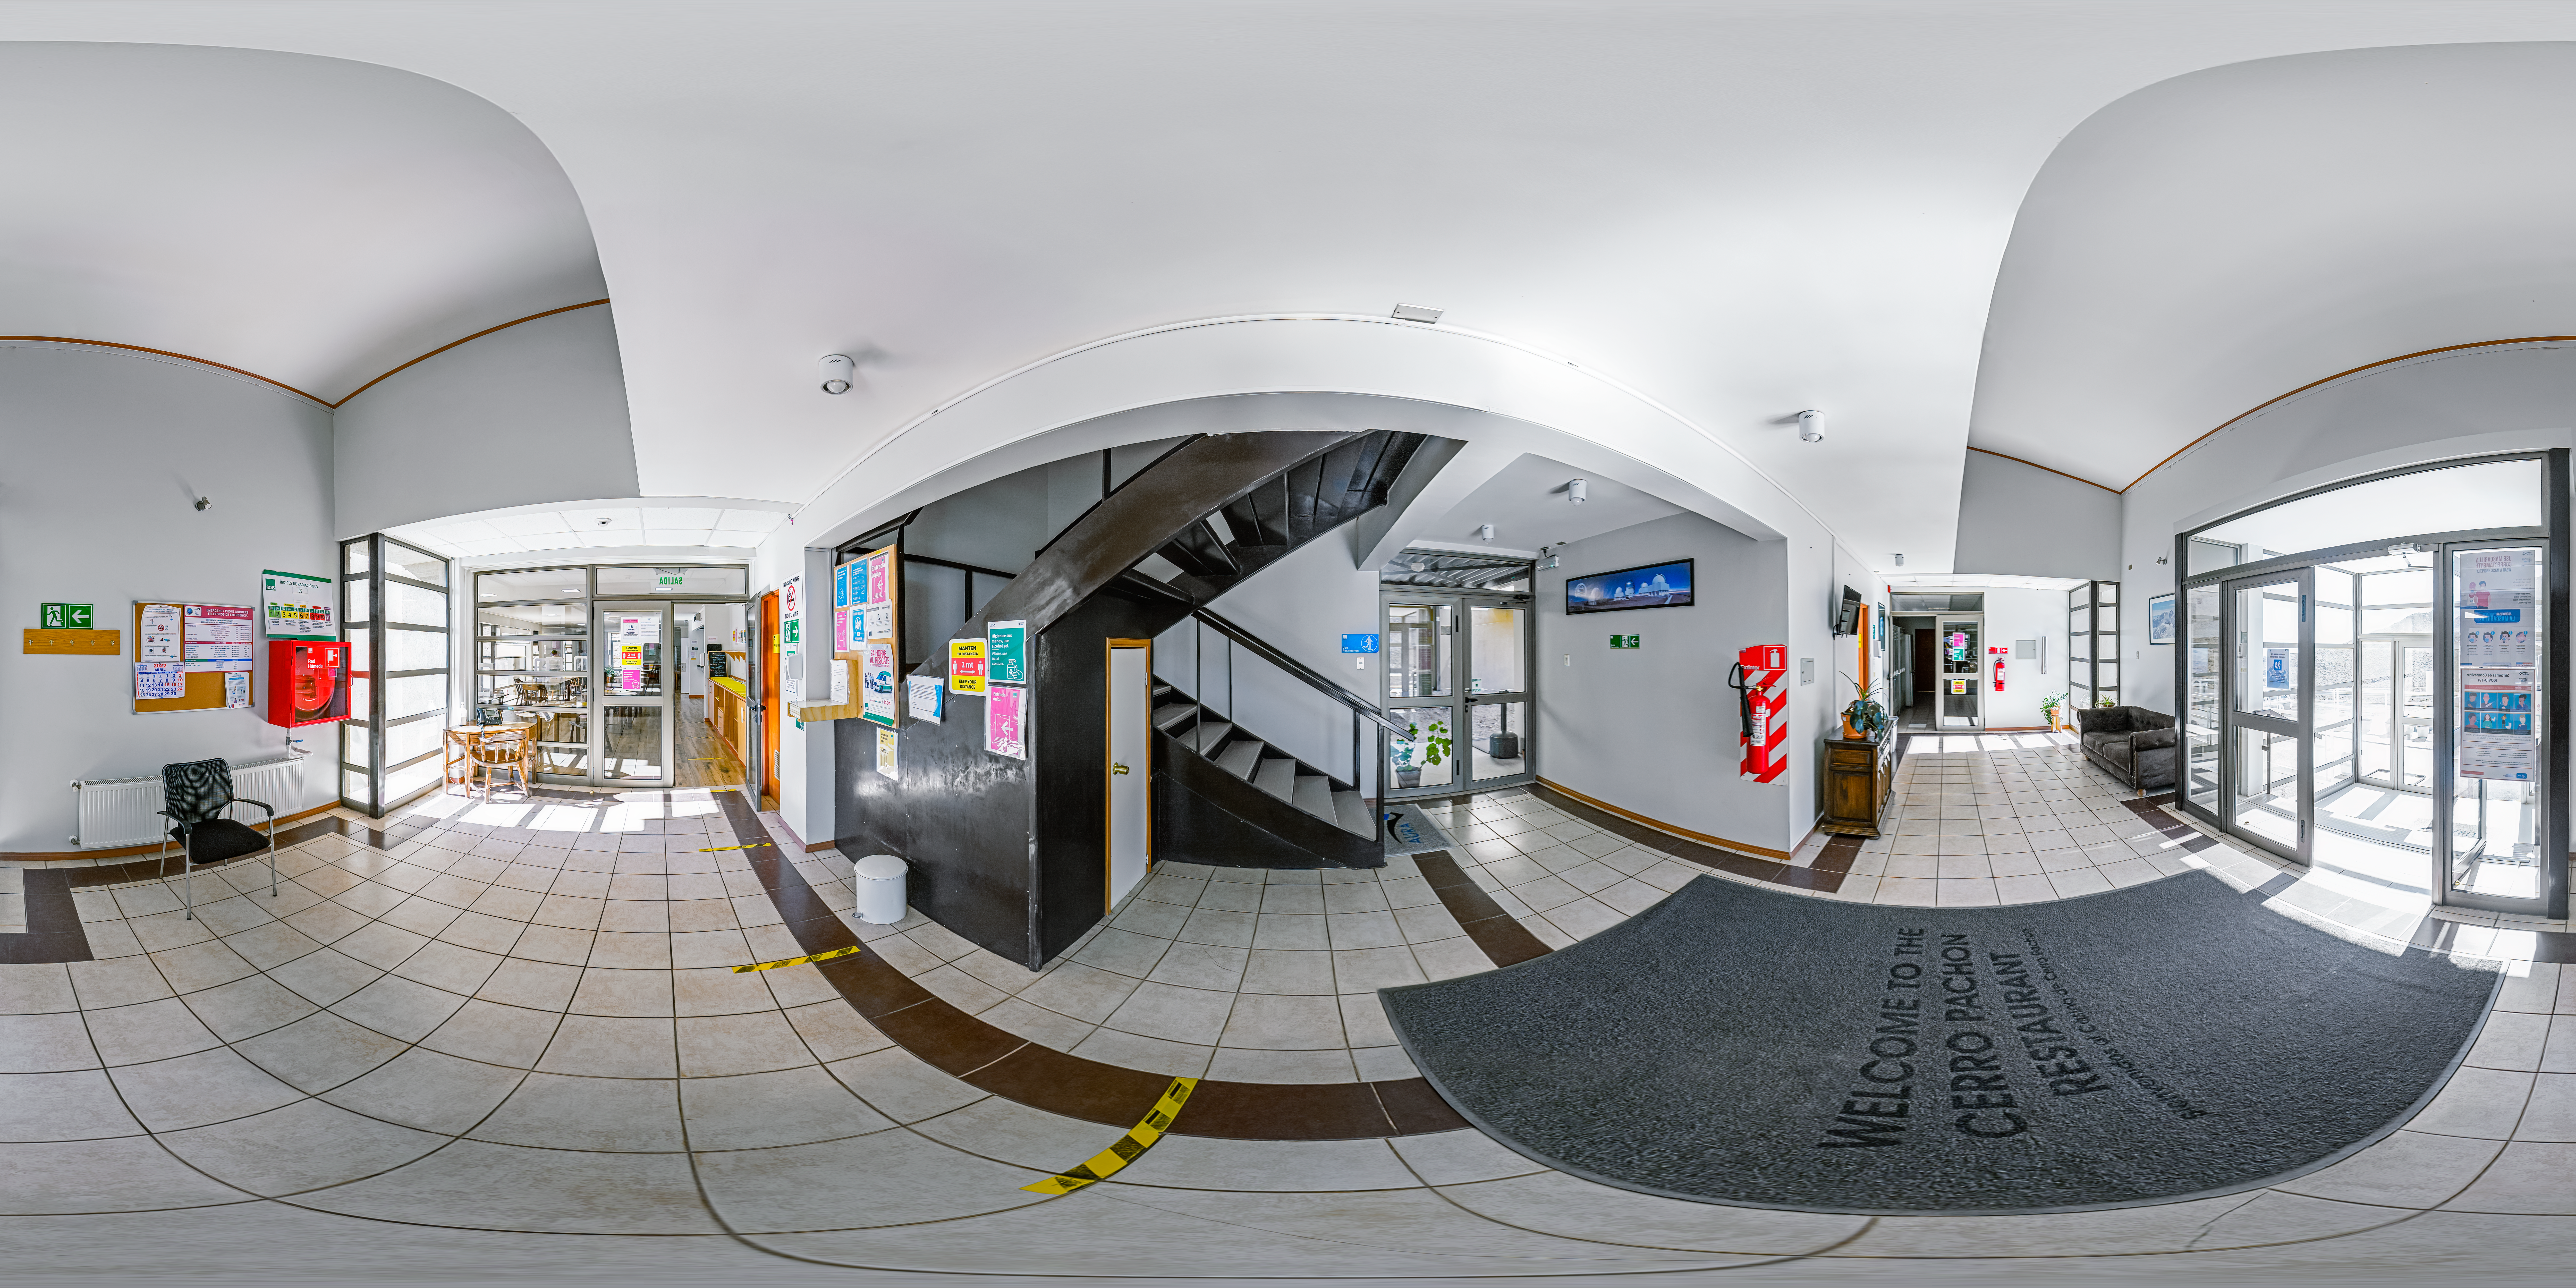

Cerro Pachón Hotel and Restaurant Entrance 360 Panorama

A 360 panorama of the entrance to the hotel and restaurant at Cerro Pachón in Chile.

Credit: CTIO/NOIRLab/NSF/AURA